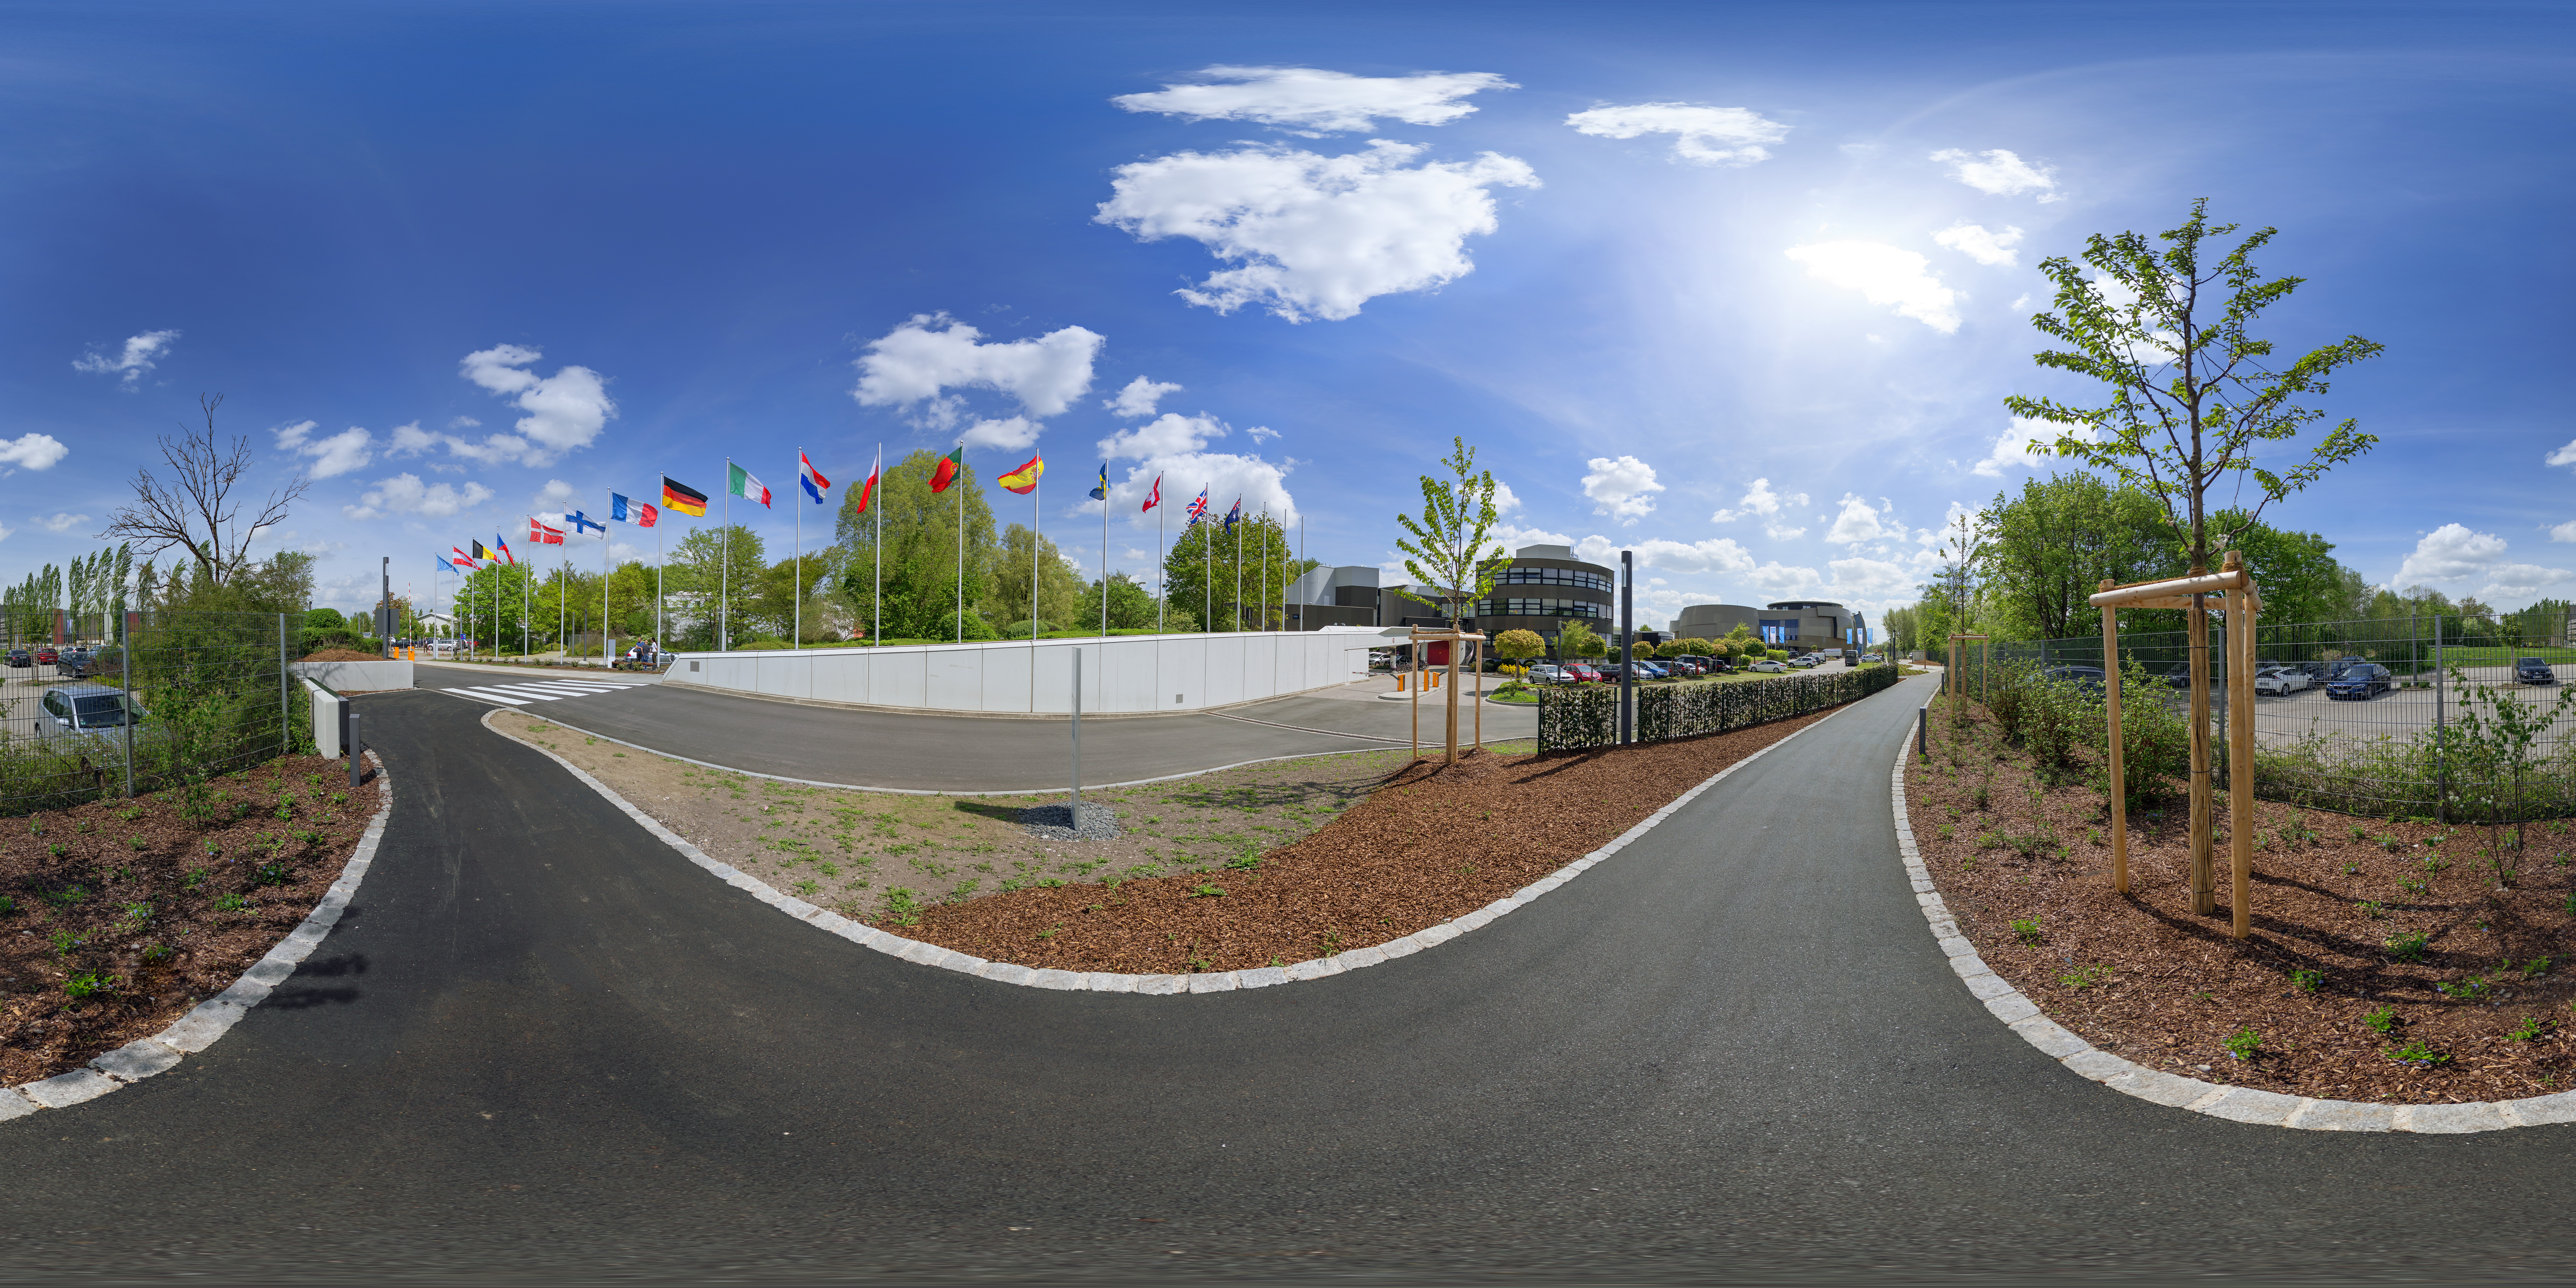

Surrounding Supernova

A panoramic view of the approaches to the ESO HQ building and the ESO Supernova Planetarium & Visitor Centre.

Credit: ESO/P. Horálek